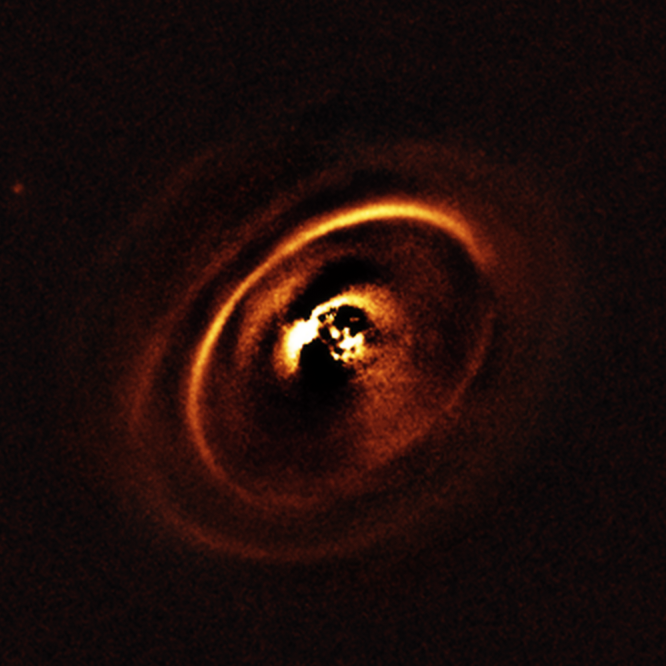

Disc around the young star RX J1615

Using the ESO’s SPHERE instrument at the Very Large Telescope, a team of astronomer observed the planetary disc surrounding the star RX J1615 which lies in the constellation of Scorpius, 600 light-years from Earth. The observations show a complex system of concentric rings surrounding the young star, forming a shape resembling a titanic version of the rings that encircle Saturn. Such an intricate sculpting of rings in a protoplanetary disc has only been imaged a handful of times before.

The central part of the image appears dark because SPHERE blocks out the light from the brilliant central star to reveal the much fainter structures surrounding it.

Credit: ESO, J. de Boer et al.